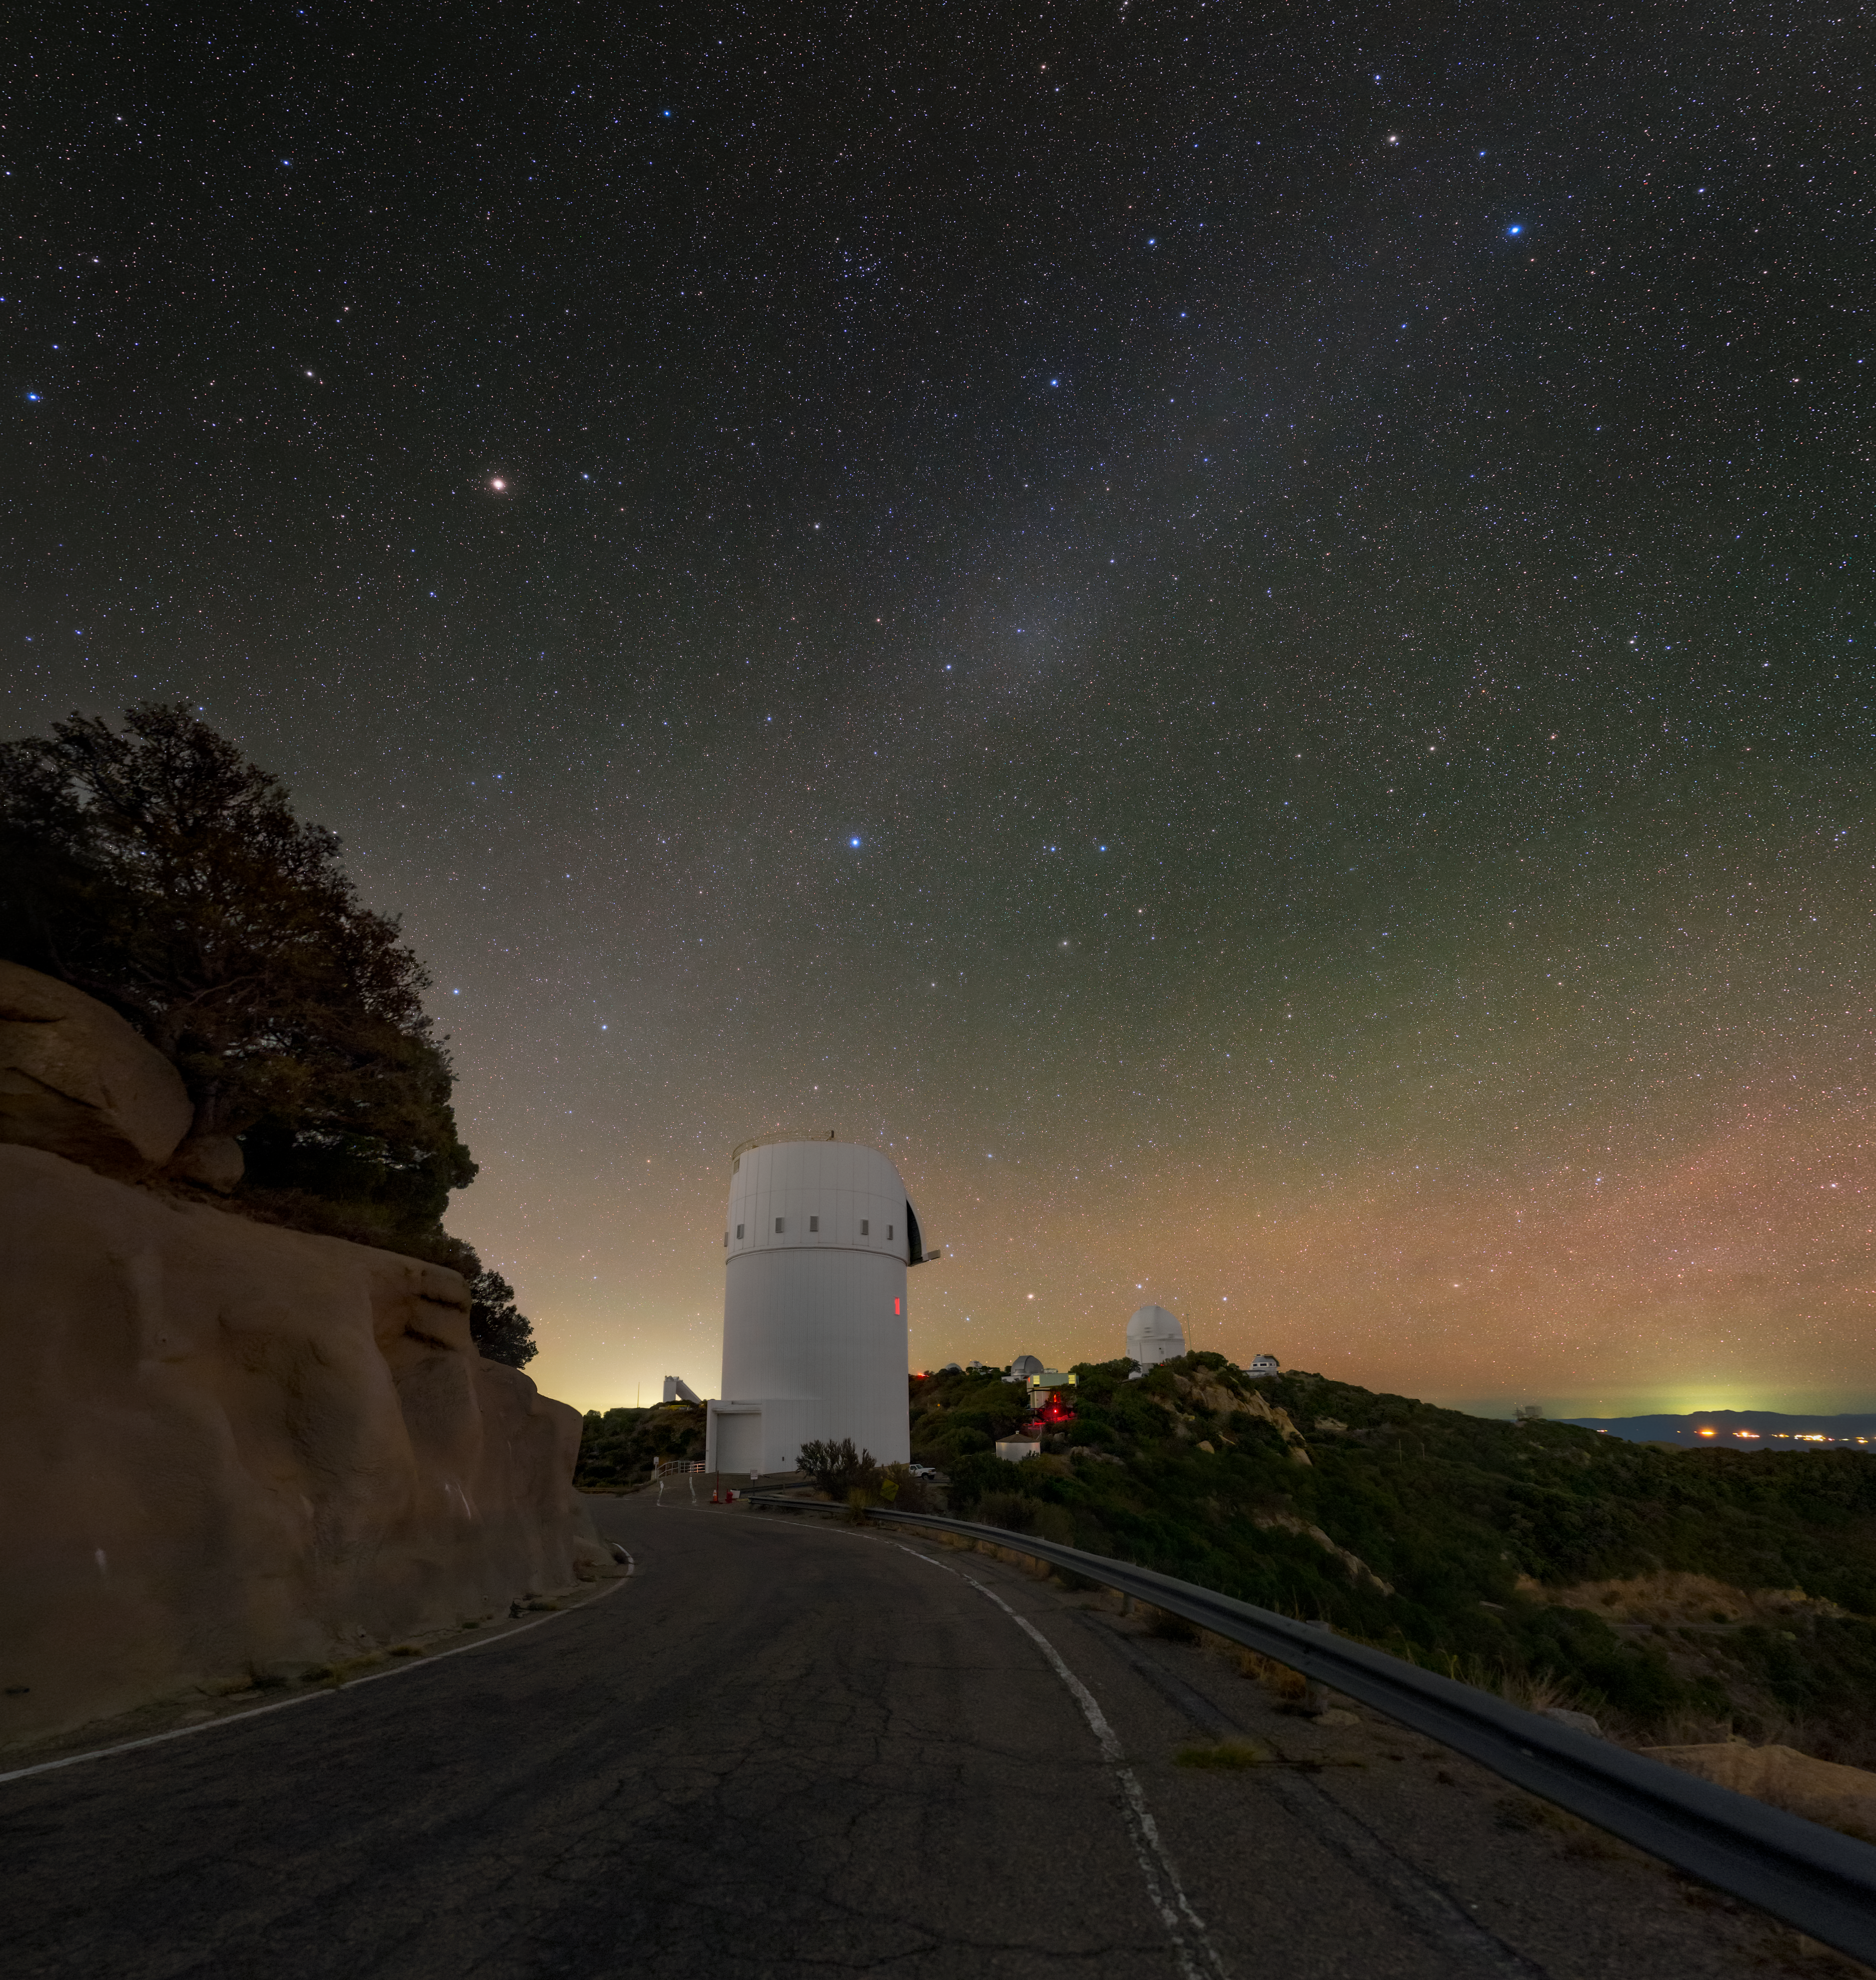

Looking South from the UArizona Bok 2.3-meter Telescope

The UA Bok 2.3-meter Telescope stands in the foreground of this spectacular view overlooking the south side of Kitt Peak National Observatory (KPNO). The sky above is awash with colorful lights from sources near and far. Stars from light-years away litter the sky with bluish and reddish pinpricks of light. Atoms in the Earth's atmosphere paint the horizon with a tinge of red and green, a phenomenon called airglow. Finally, the Sun's light reflects off of interplanetary dust in the Solar System to create the faint white band of zodiacal light (diagonal from top right to bottom left).

Credit: KPNO/NOIRLab/NSF/AURA/ T. Slovinský